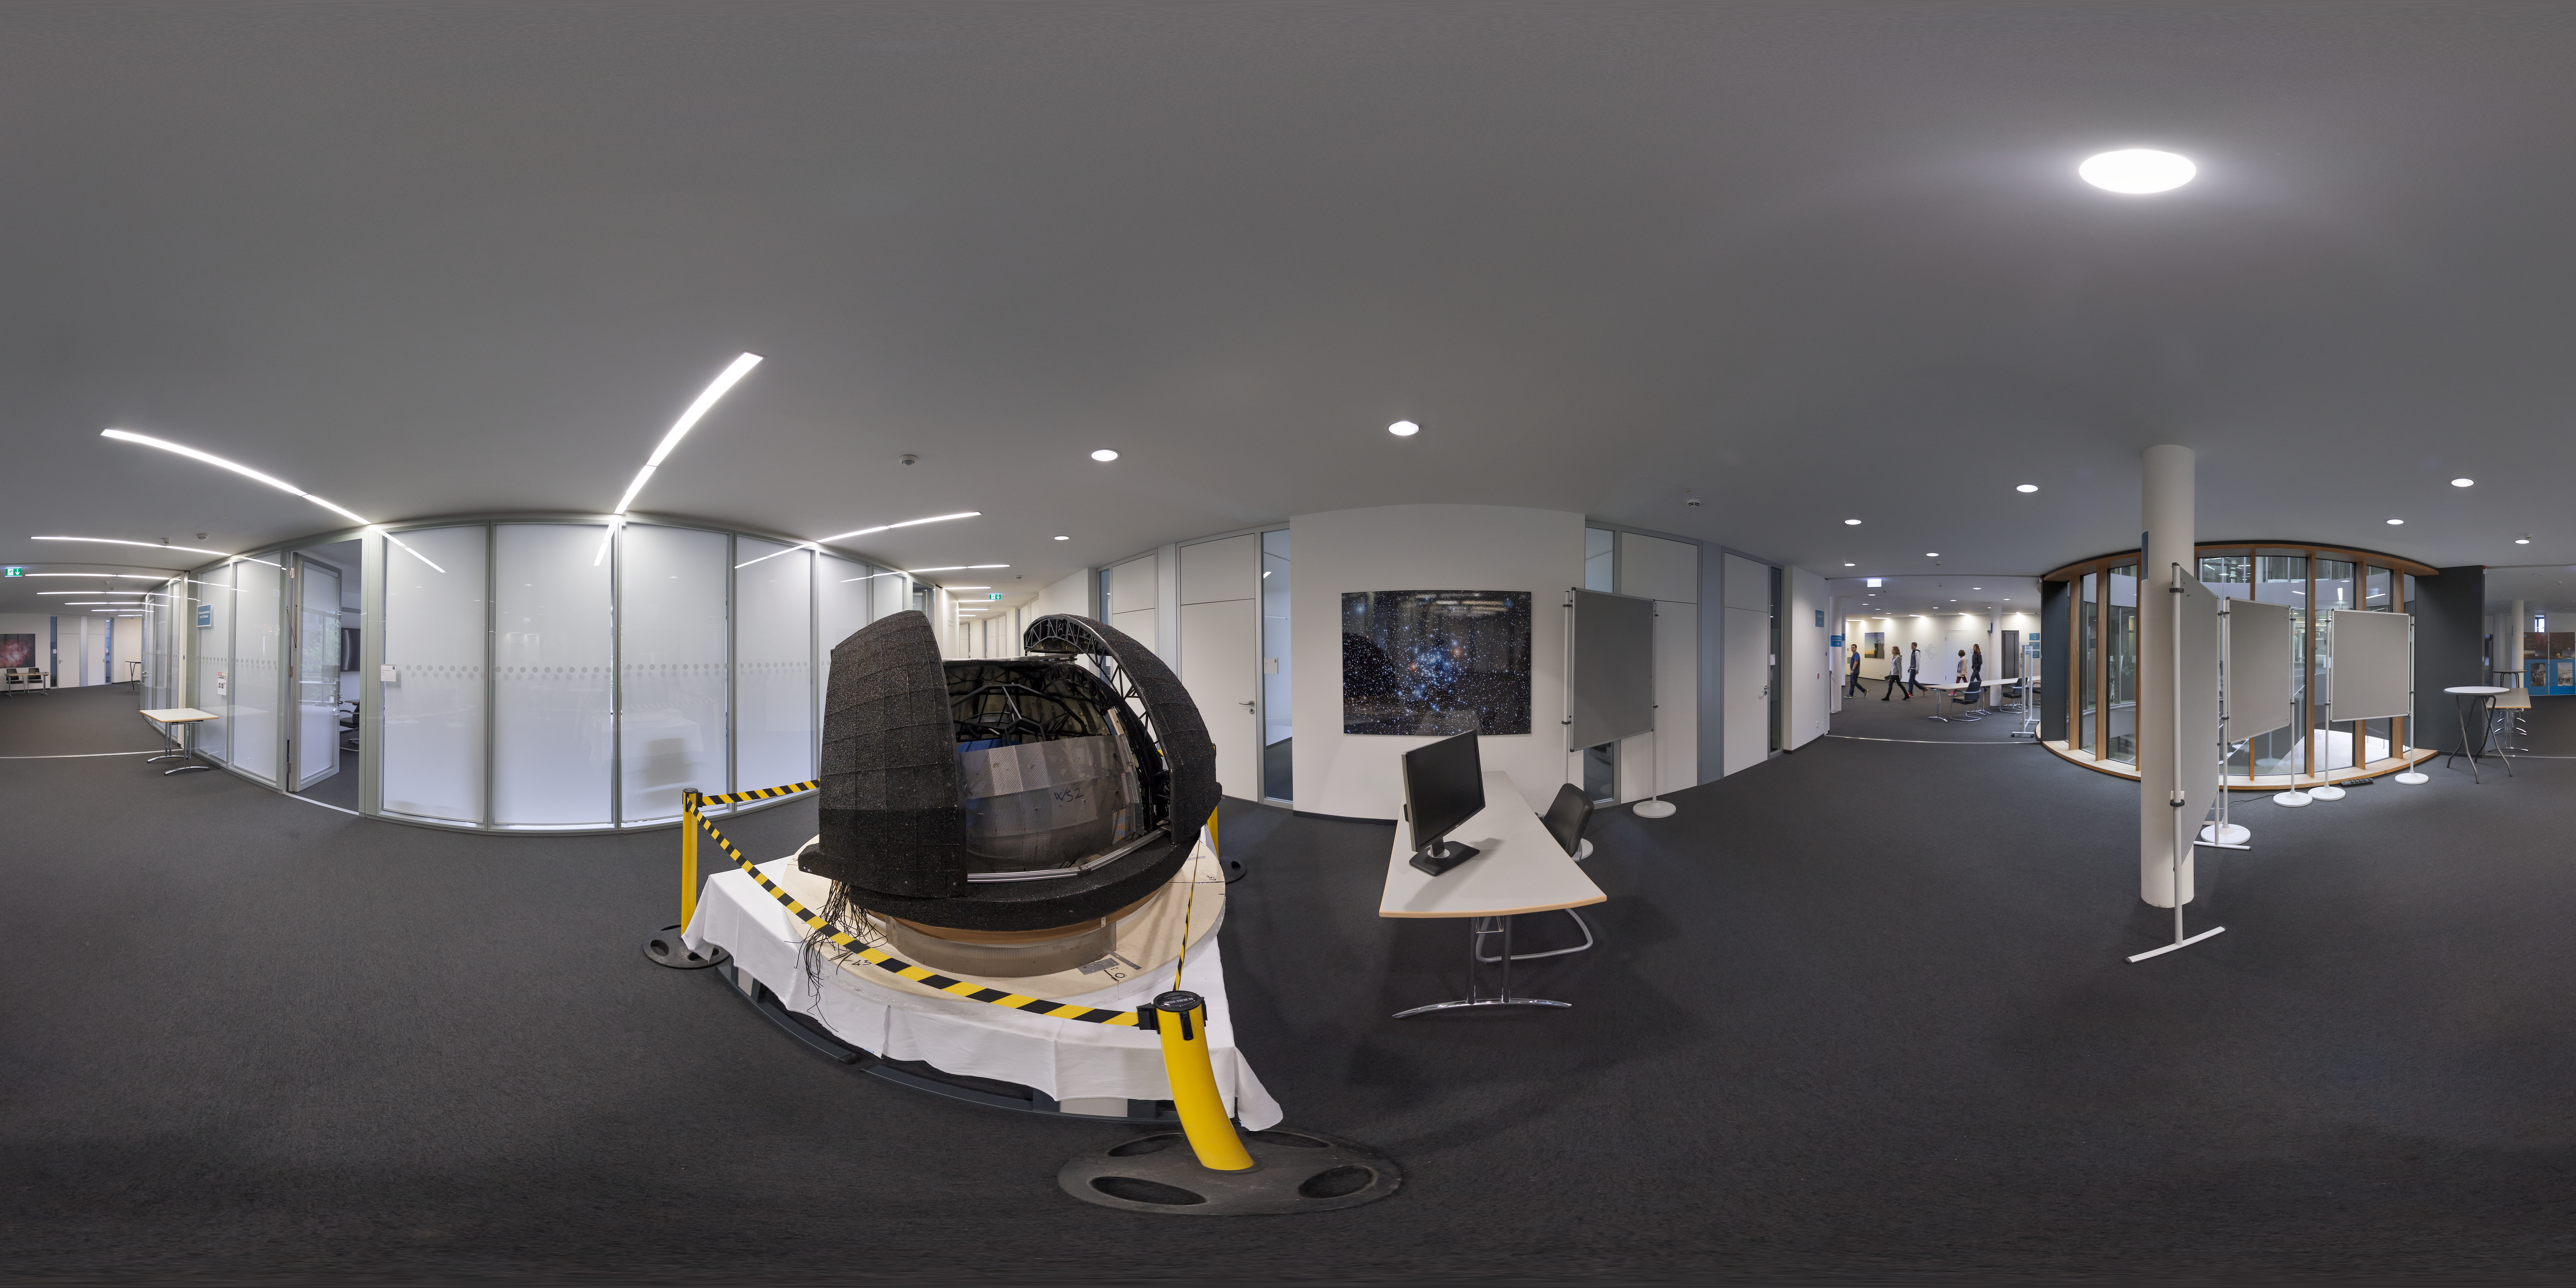

ELT model at ESO Headquarters

Visitors to the 2017 Open House Day are treated to a scale model of ESO's Extremely Large Telescope, a revolutionary ground-based telescope set for first light in 2024. This 360 degree photo was taken near the entrance to the newest building at ESO Headquarters in Garching bed München, Germany.

Credit: ESO/P. Horálek